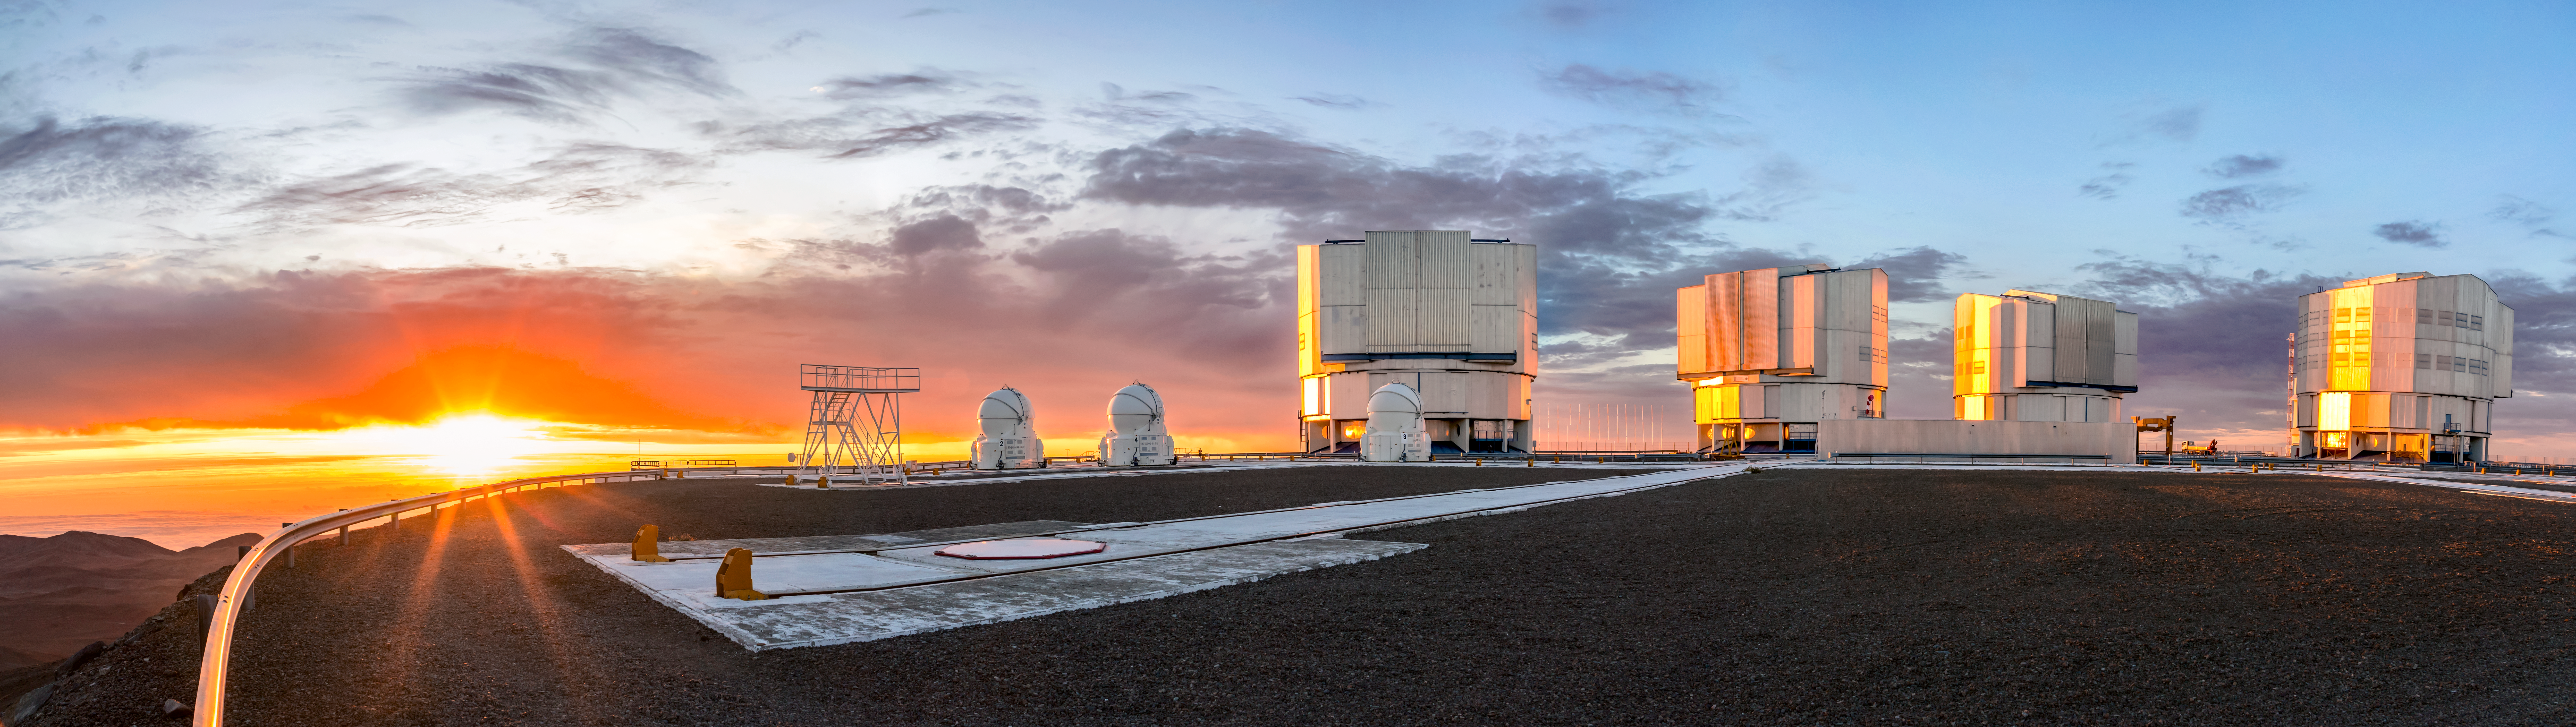

Sunset behind the Paranal telescopes

The setting of the Sun precedes another night of observations at ESO's Paranal Observatory in Chile. Paranal is one of the best observing sites in the world; it is home to many telescopes including the Very Large Telescope (VLT). VLT actually consists of four Unit Telescopes (the large ones on the right of this image) which work together to form a giant "interferometer", the ESO Very Large Telescope Interferometer.

This image was taken by ESO Photo Ambassador Juan Carlos Muñoz-Mateos.

Credit: Juan Carlos Muñoz-Mateos/ESO